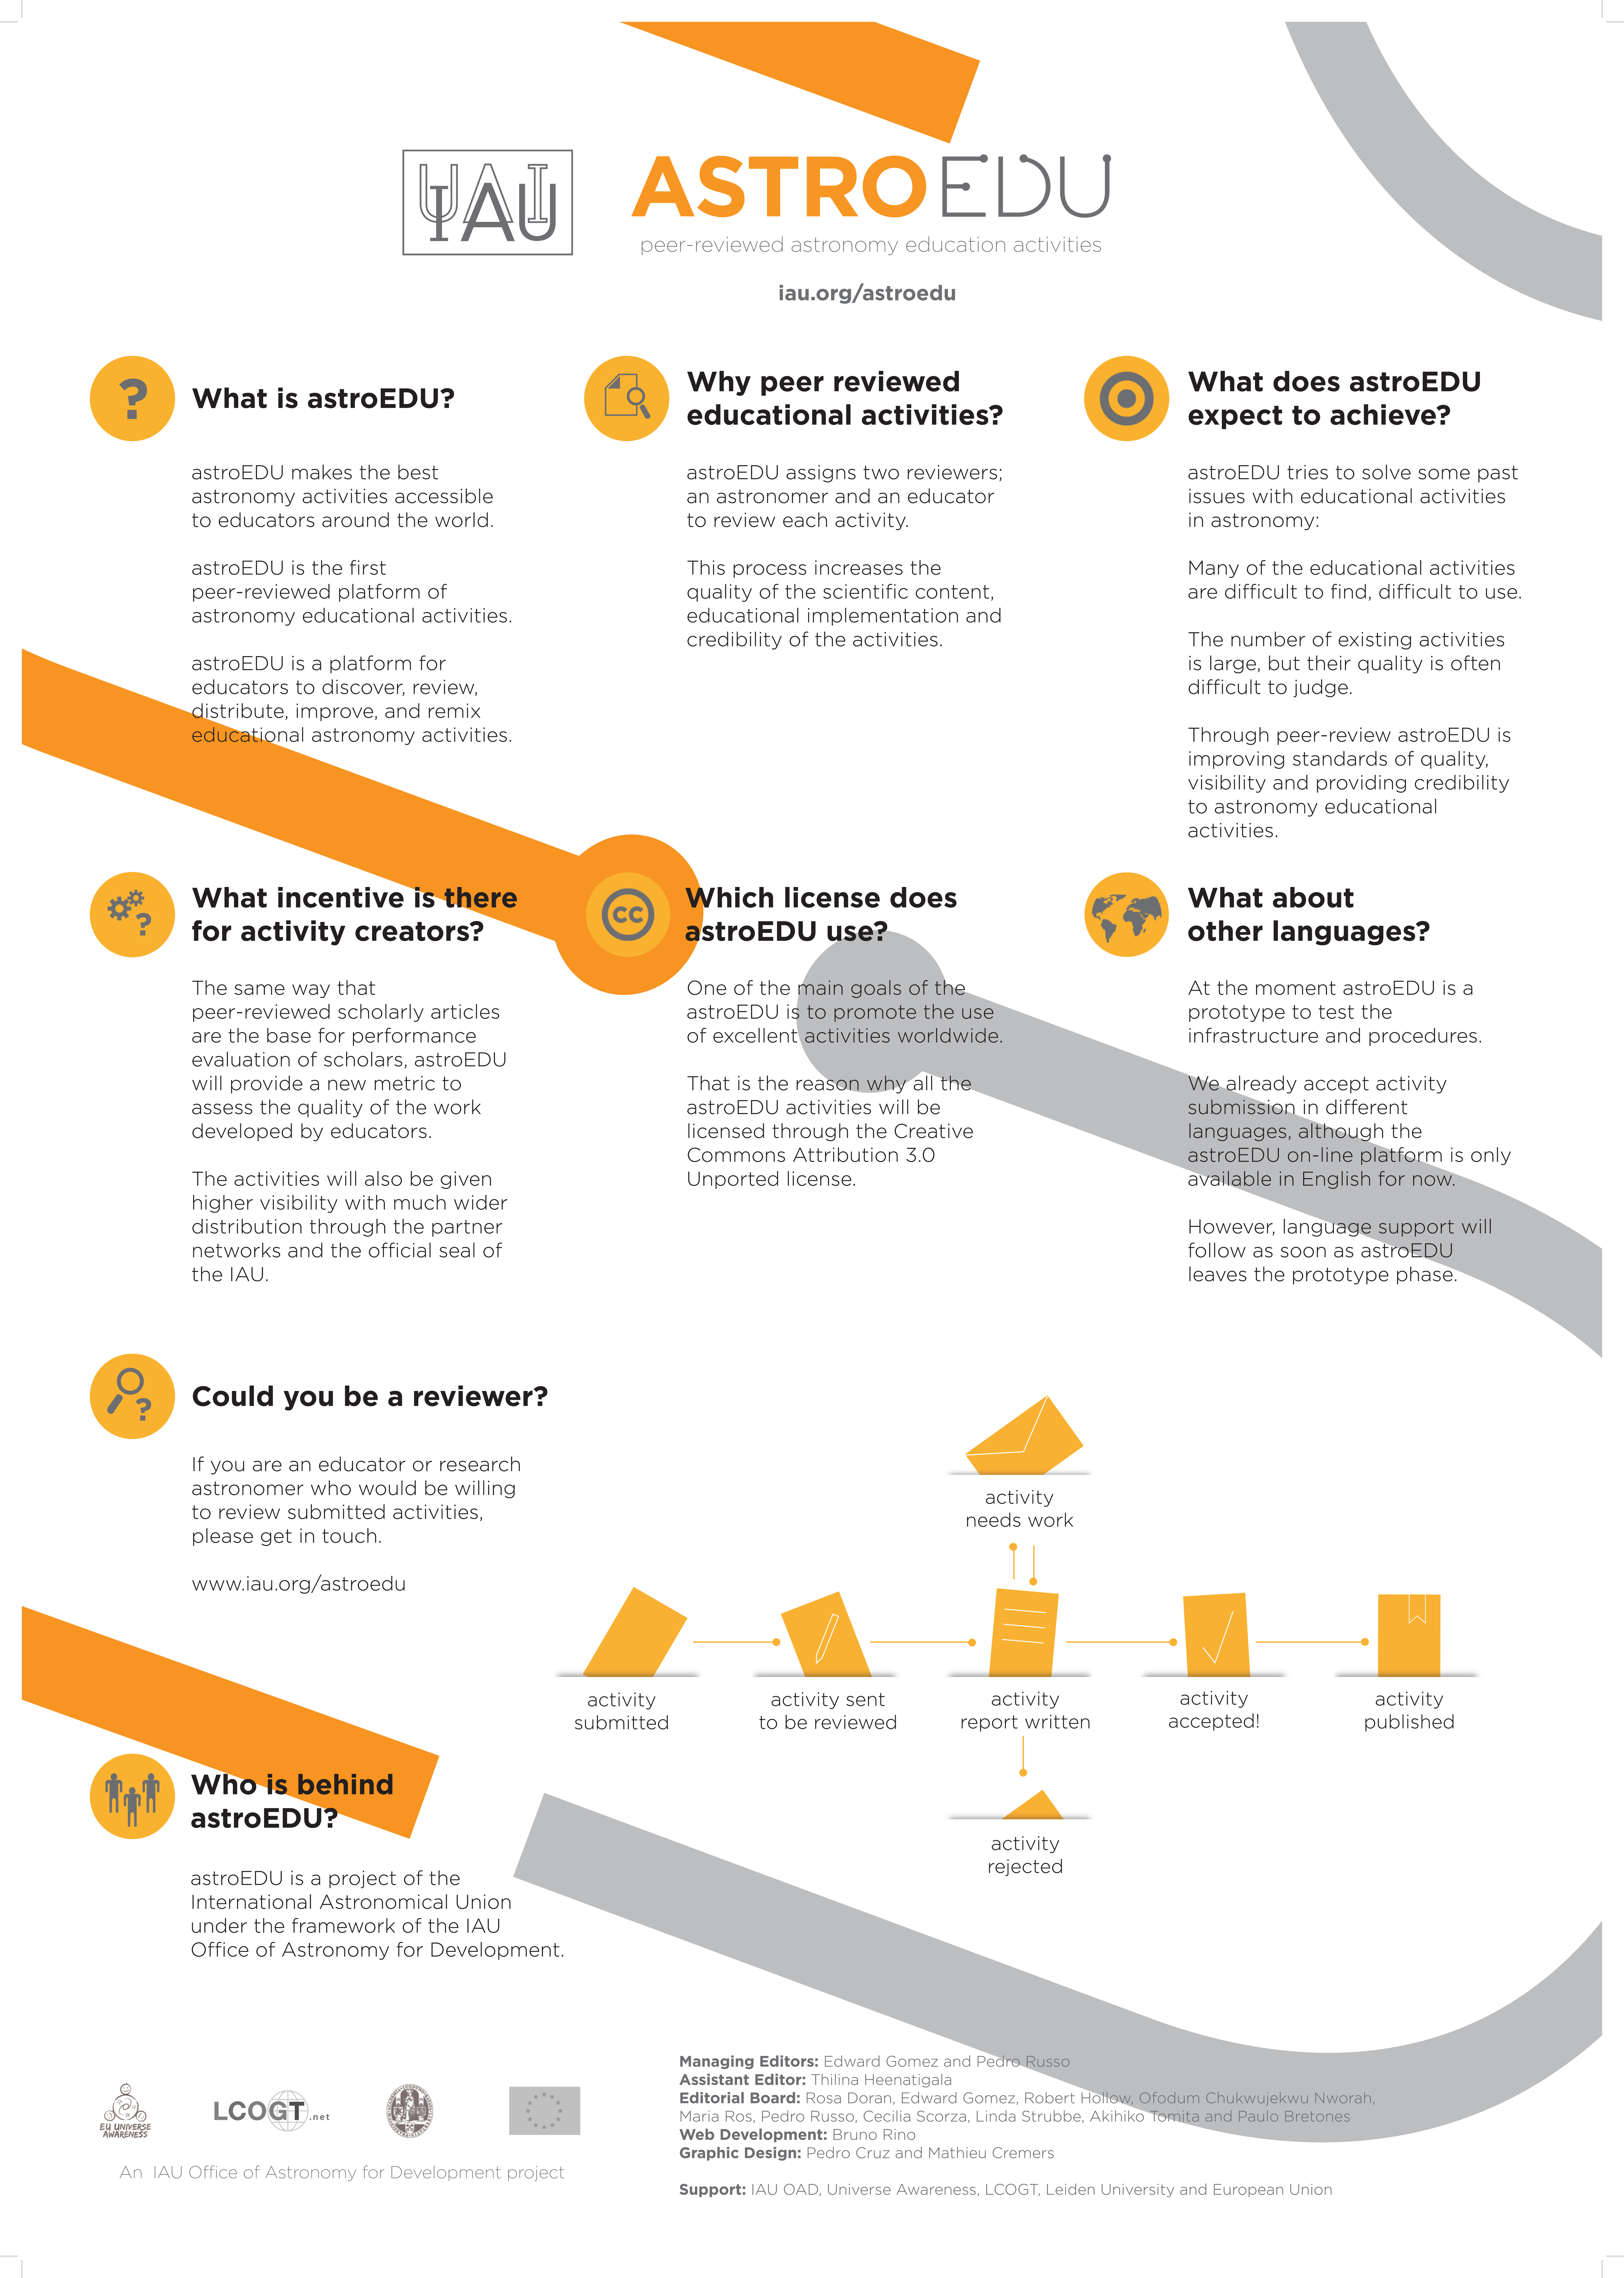

astroEDU Infosheet

Infosheet for astroEDU.

Credit: astroEDU/IAU